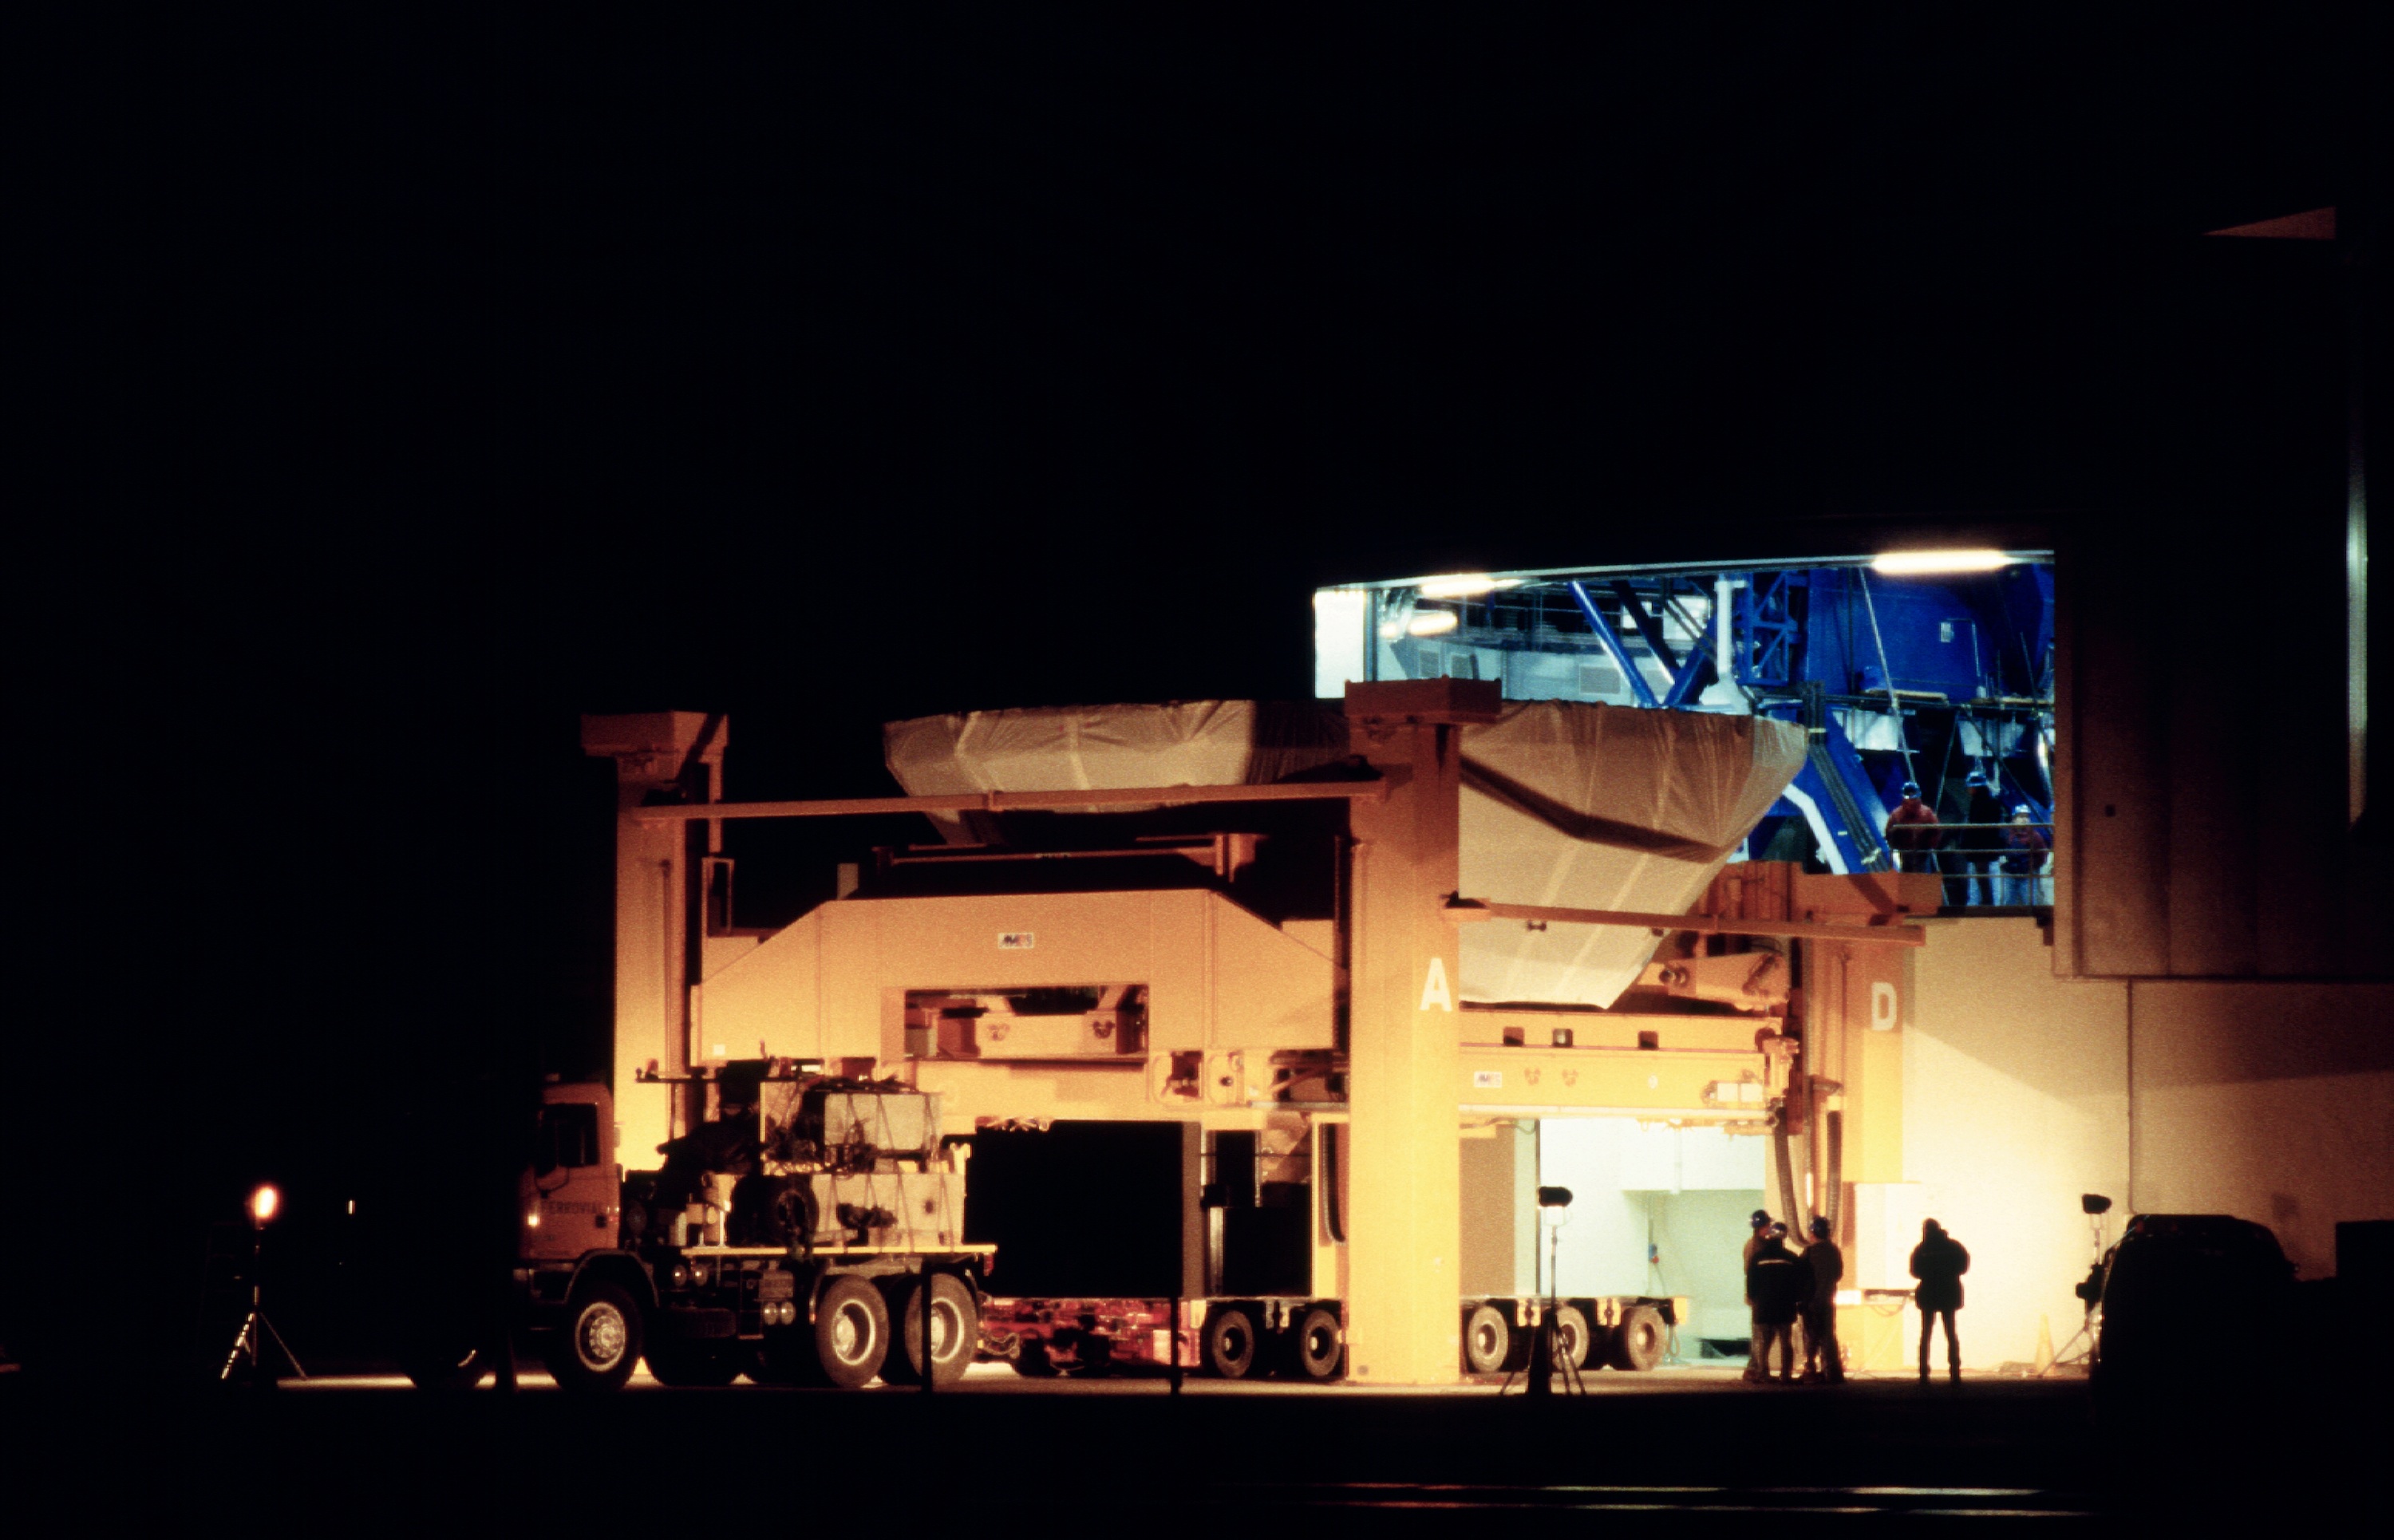

Arrival to KUEYEN

Immediately after arrival, the mirror cell is hoisted onto the carriage on which it is then transported into the telescope enclosure. (Photo obtained on March 17, 2000).

Astronomical mirrors must be regularly coated in order to retain their ability to reflect light efficiently. ANTU and KUEYEN, the two first VLT Unit Telescopes to enter into operation did so while construction work was still ongoing at the top of Paranal. During this period, there was unsually much dust in the air, some of which was deposited on the large mirrors of these two telescopes. It was therefore decided to re-aluminize these mirrors when the work was over. This was done in February and March 2000. For this delicate operation, the mirror cell with the 22-tonnes, 8.2-m Zerodur mirror is removed from the telescope and wrapped in a protective cover. It is then moved out of the telescope enclosure and placed on a carriage that is hauled down the mountain to the Mirror Maintenance Building (MMB). Here the old aluminium layer is removed and the mirror is carefully washed, before it is placed in the Coating Tank. A new and clean aluminium layer is deposited by the sputtering technique. After careful checking, the mirror is brought back to the telescope and mounted. This photo was obtained at the time when KUEYEN's mirror was undergoing this process.

Credit: ESO